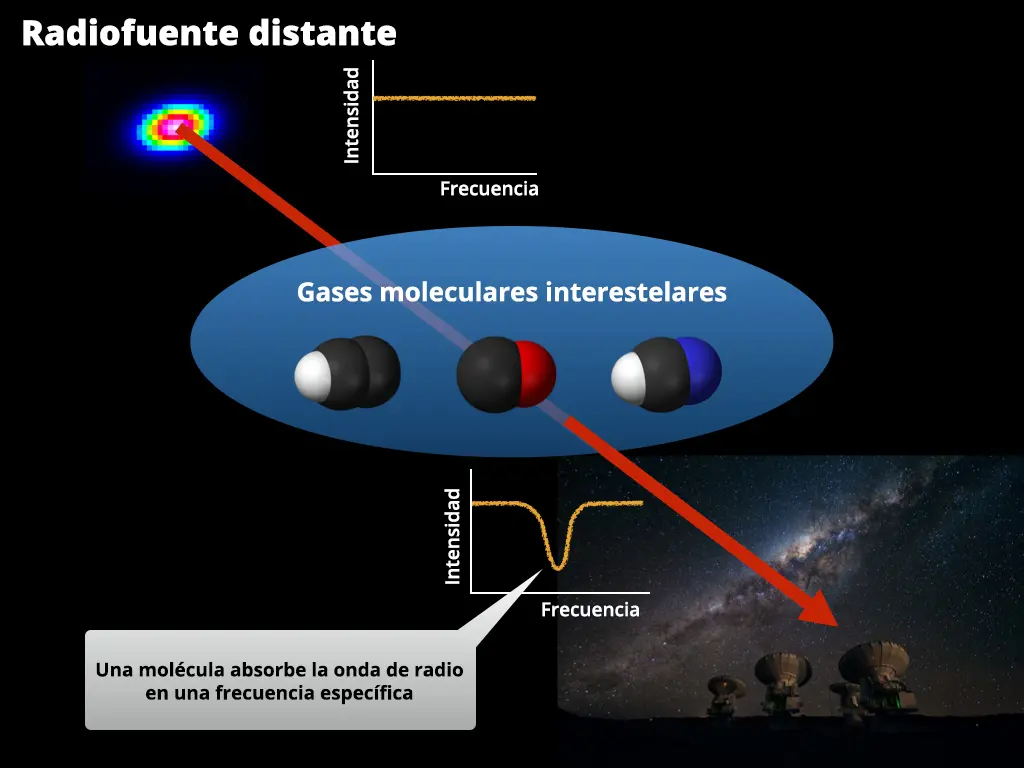

Illustration of absorption systems

Illustration of absorption systems. Calibrator sources have flat radio spectra. Molecules in the intervening gas clouds absorb radio waves at specific frequencies determined by the type of molecules.

Credit: R. Ando (The University of Tokyo), ESO/José Francisco Salgado